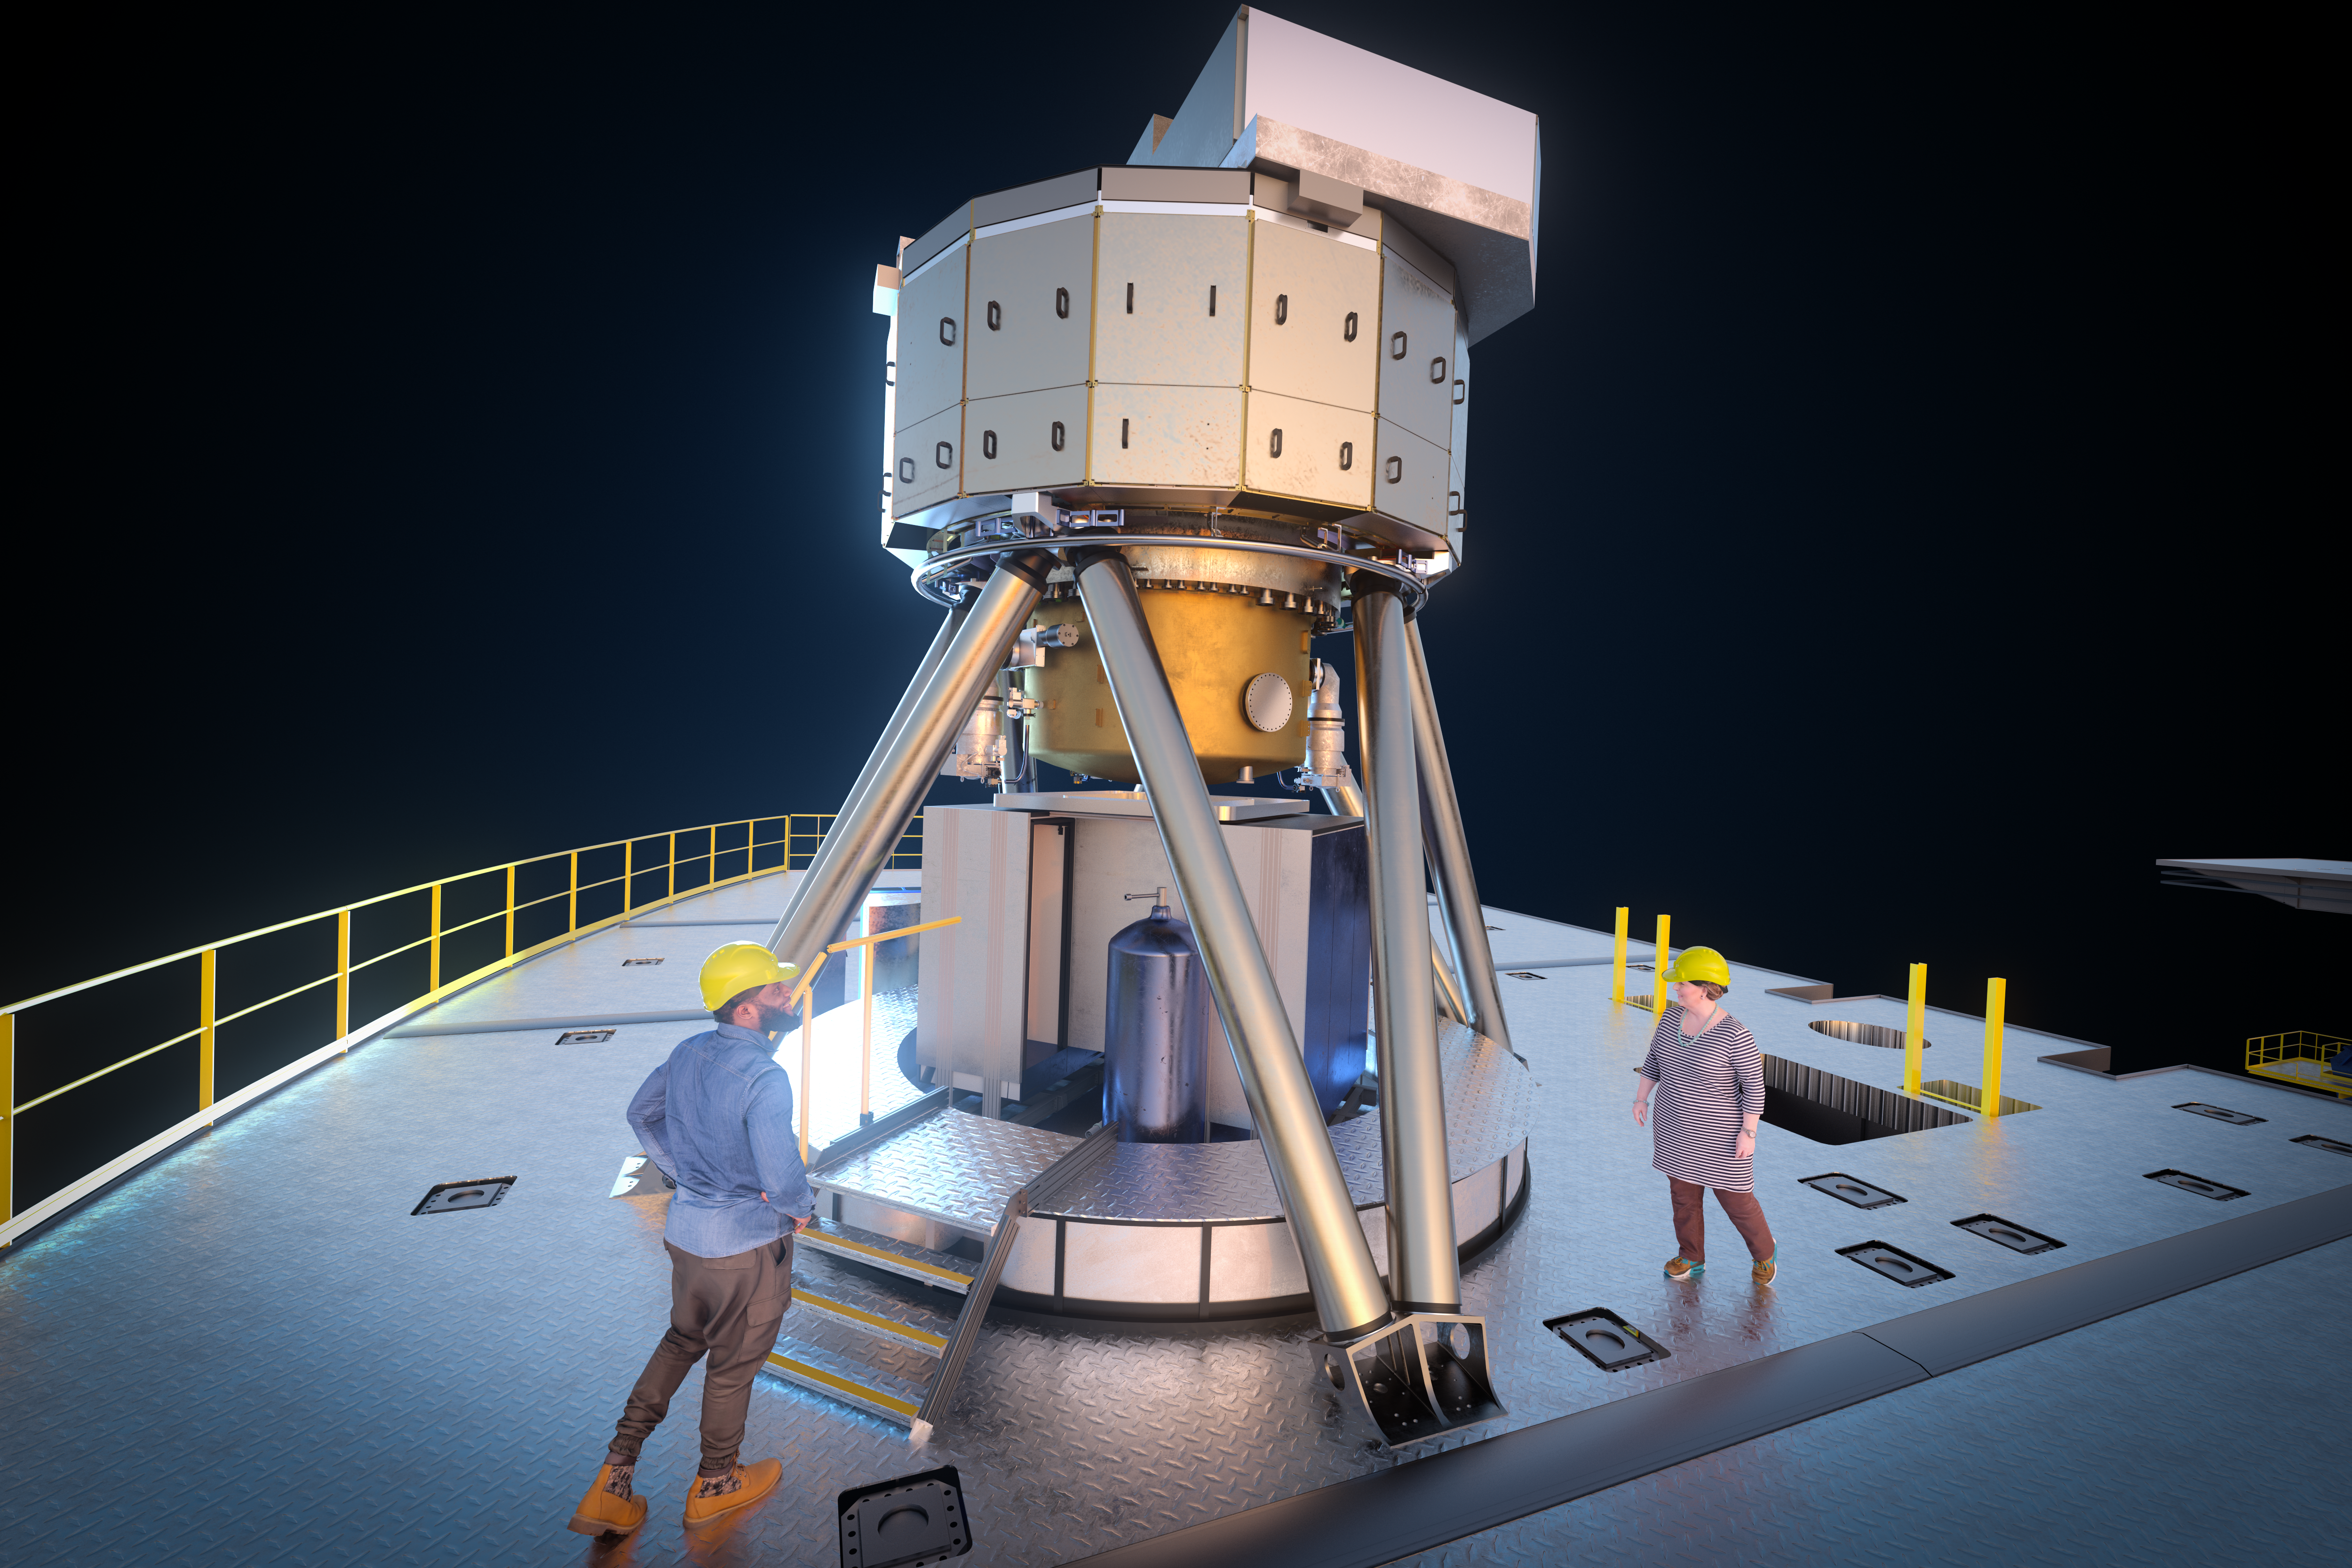

MICADO instrument (artist's impression)

MICADO, also known as the Multi-Adaptive Optics Imaging CamerA for Deep Observations, is one of the first-light instruments for the Extremely Large Telescope (ELT).

It will be a powerful tool in many areas of astronomy, such as measuring the masses of the central black holes of nearby galaxies from the velocities of their stars, and observing high-redshift galaxies to calculate their ages, chemical makeup and histories. The instrument will also obtain spectra of supernovae produced by the first generation of massive stars in the Universe.

Credit: ESO